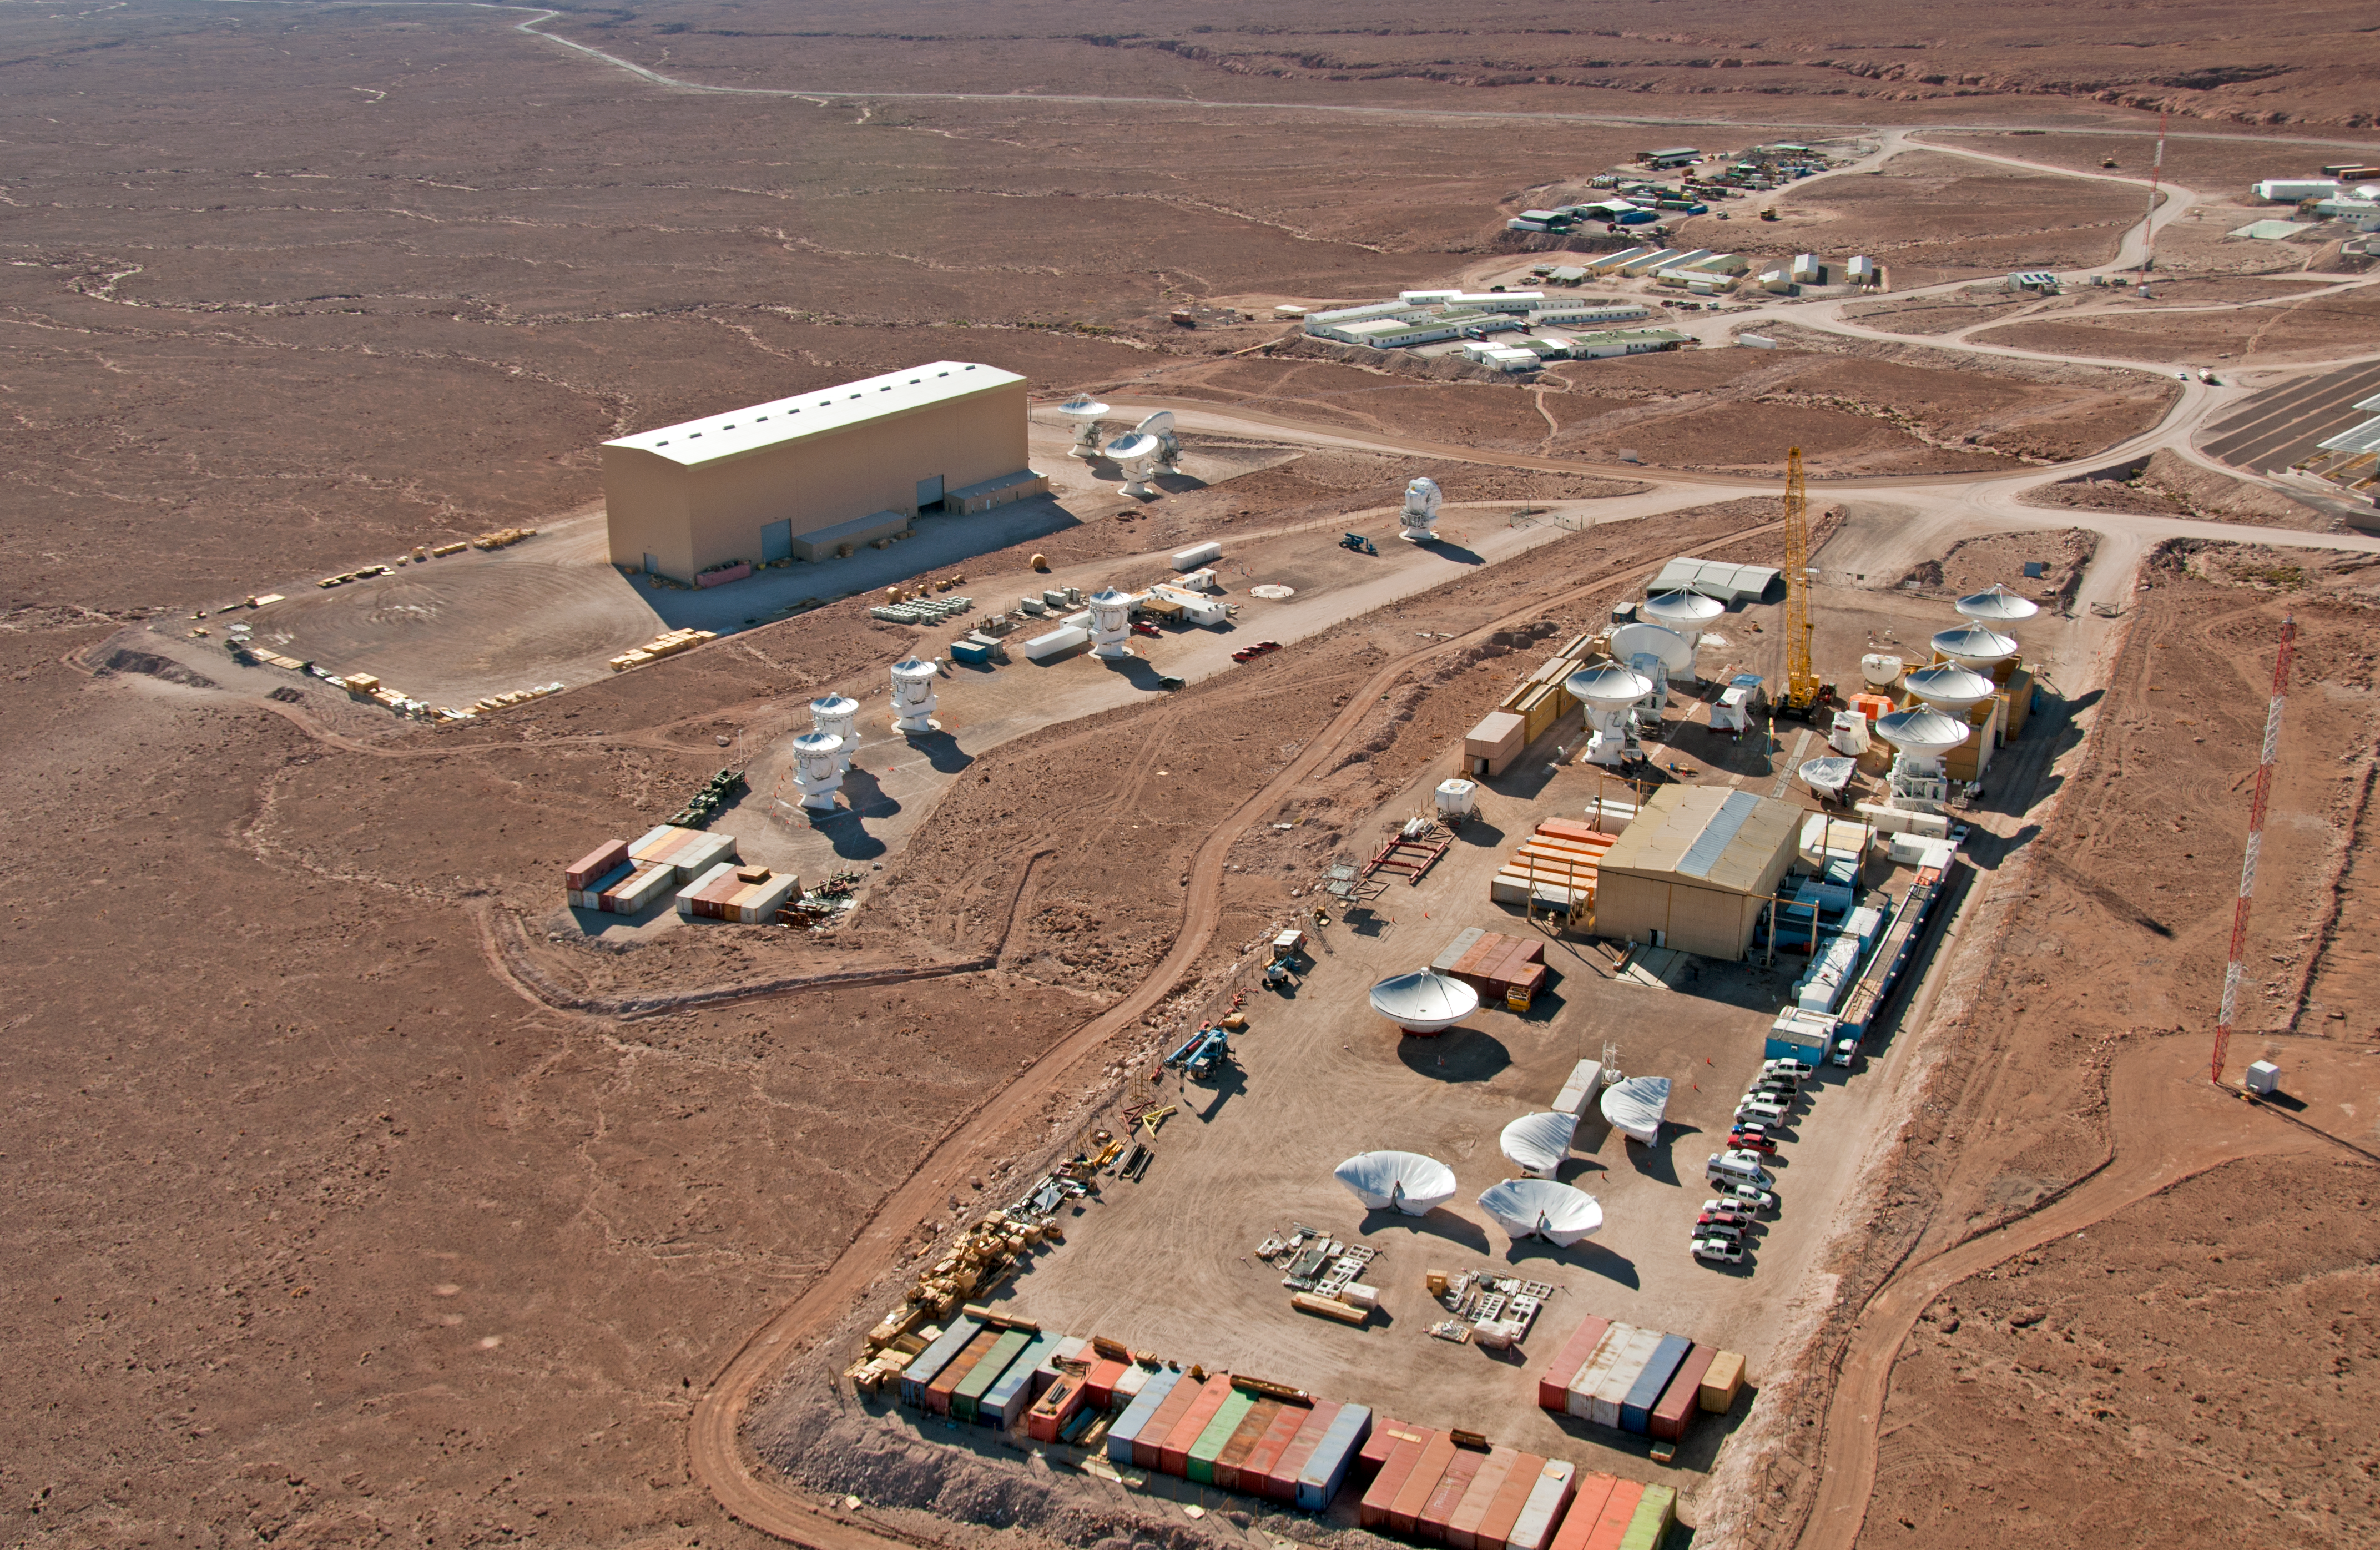

Antenna Integration Facilities at ALMA OSF

From right to left, the European, the Japanese and the North American ALMA antenna integration facilities are seen. Here, the three ALMA partners assemble and test their antennas before delivering them to the ALMA observatory. The integration facilities are part of the ALMA Operations Support Facility (OSF), located at 2900 metres altitude on the road to Chajnantor. In the background of this aerial picture, taken on 24 March 2011, the ALMA contractors’ camp is also visible.

Credit: ALMA (ESO/NAOJ/NRAO), W. Garnier (ALMA). Acknowledgment: General Dynamics C4 Systems